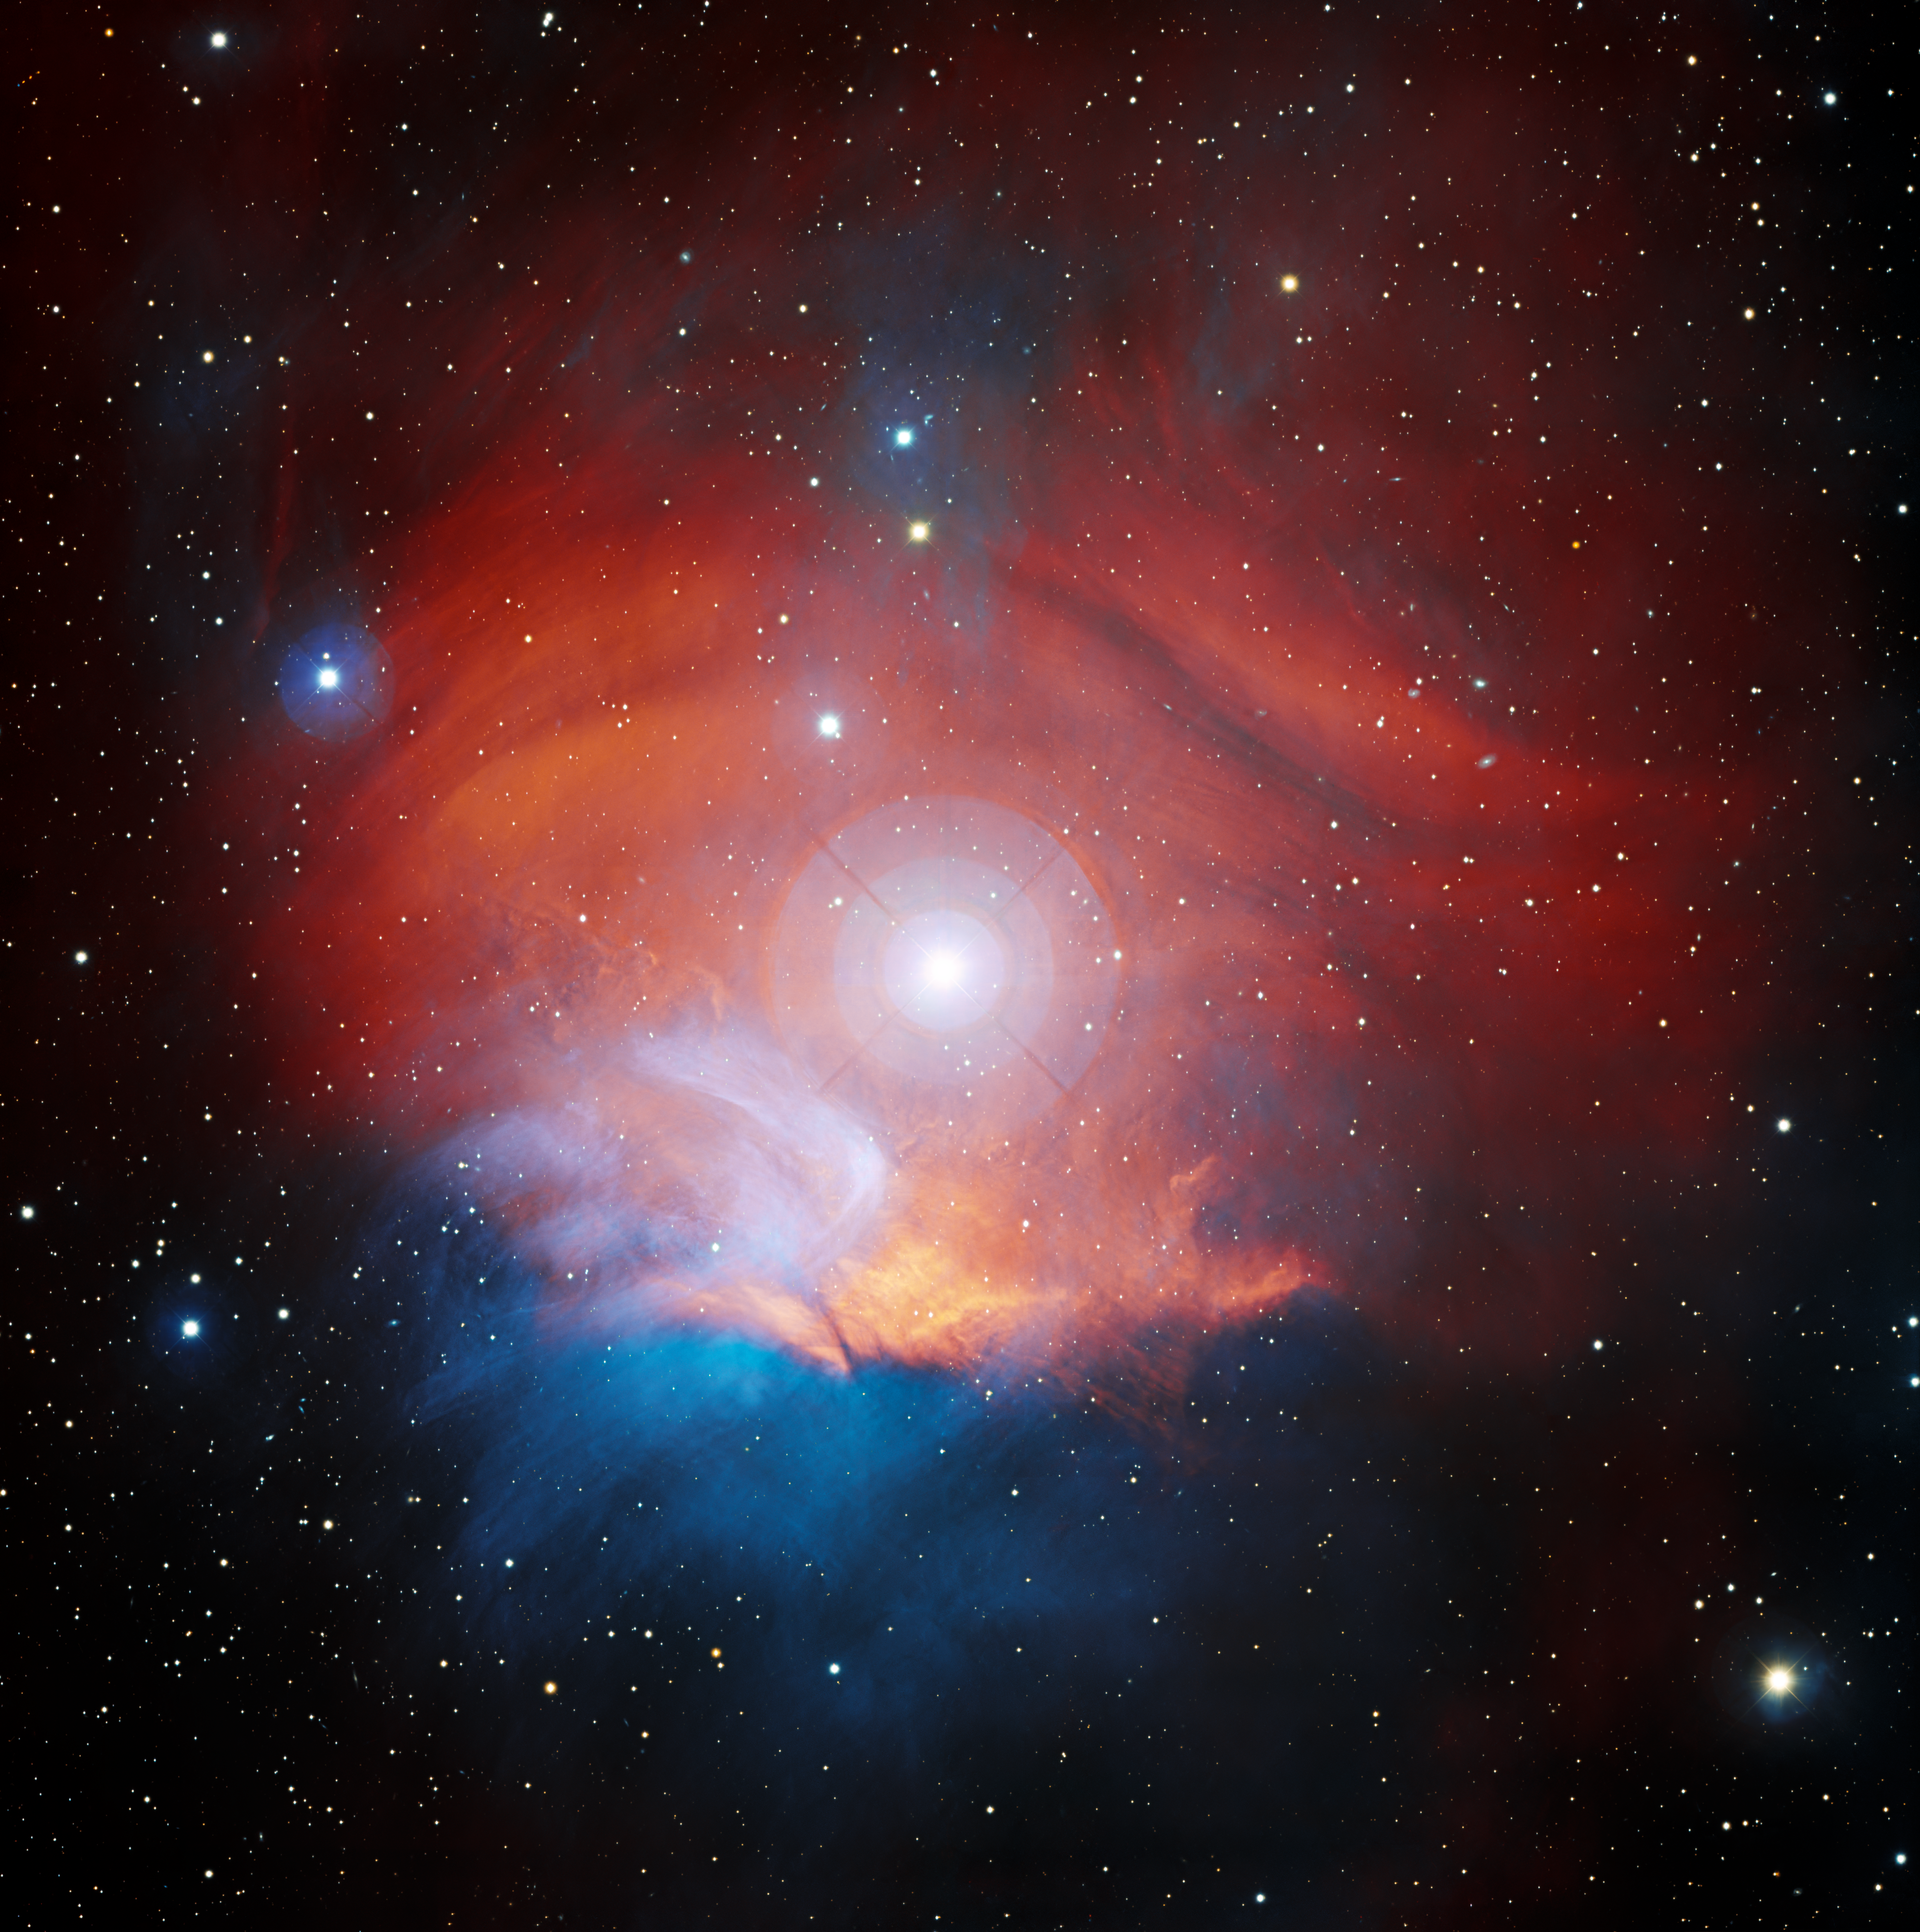

Nebular Harvest

Observing the night sky has never been so delightful as with this image of LBN 867, the Raspberry Nebula. Captured here by the Nicholas U. Mayall 4-meter Telescope using the Mosaic-3 detector at Kitt Peak National Observatory (KPNO), a Program of NSF NOIRLab, this nebula is located in the constellation Orion. LBN 867’s overall structure, though, is more like an onion than a raspberry: it hosts three different celestial objects in one! The characteristic red bloom of LBN 867 is an emission nebula. It glows as a result of the ionization of hydrogen gas by the light from the star HD 34989. From the center of the image, this main sequence star shines prominently, though it is about as bright as the planet Uranus as seen from Earth. The last object is hidden in plain sight. Notice the subtle bluish glow around HD 34989? This is the reflection nebula vdB 38, which reflects the blue-white light of its host star off local interstellar dust. Combined, the nebulae and star become a cosmic treat for any keen astronomer.

Credit: KPNO/NOIRLab/NSD/AURA/T.A. Rector (University of Alaska Anchorage/NSF NOIRLab) Image processing: T.A. Rector (University of Alaska Anchorage/NSF NOIRLab), M. Zamani (NSF NOIRLab) & D. de Martin (NSF NOIRLab)